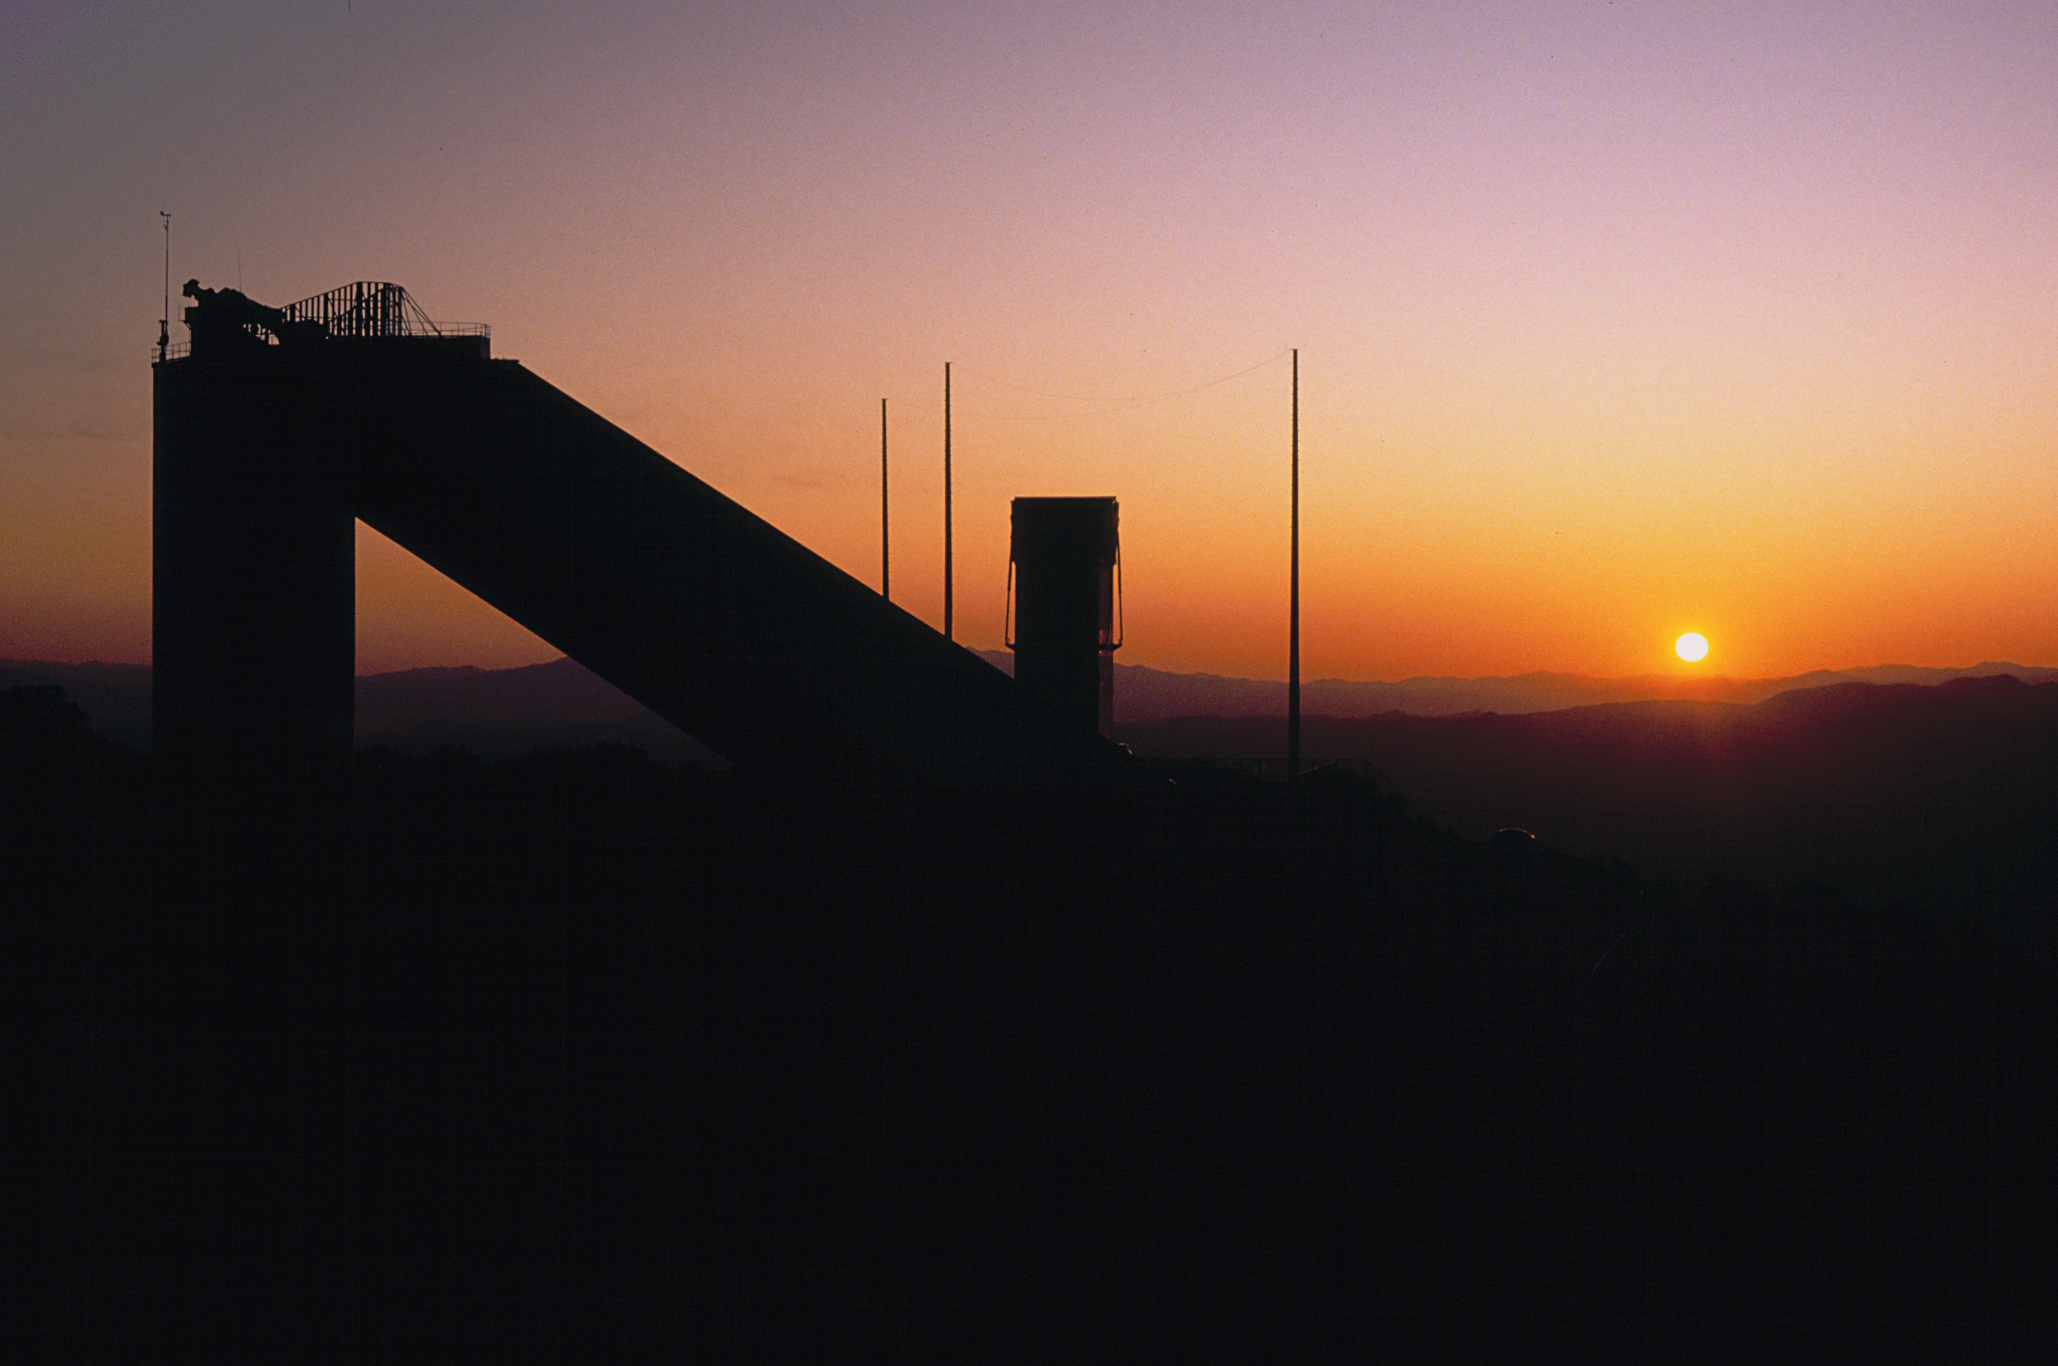

McMath-Pierce at sunrise

The McMath-Pierce Solar Facility, captured at sunrise by Mark Hanna.

Credit: Mark Hanna/NOIRLab/NSF/AURA/